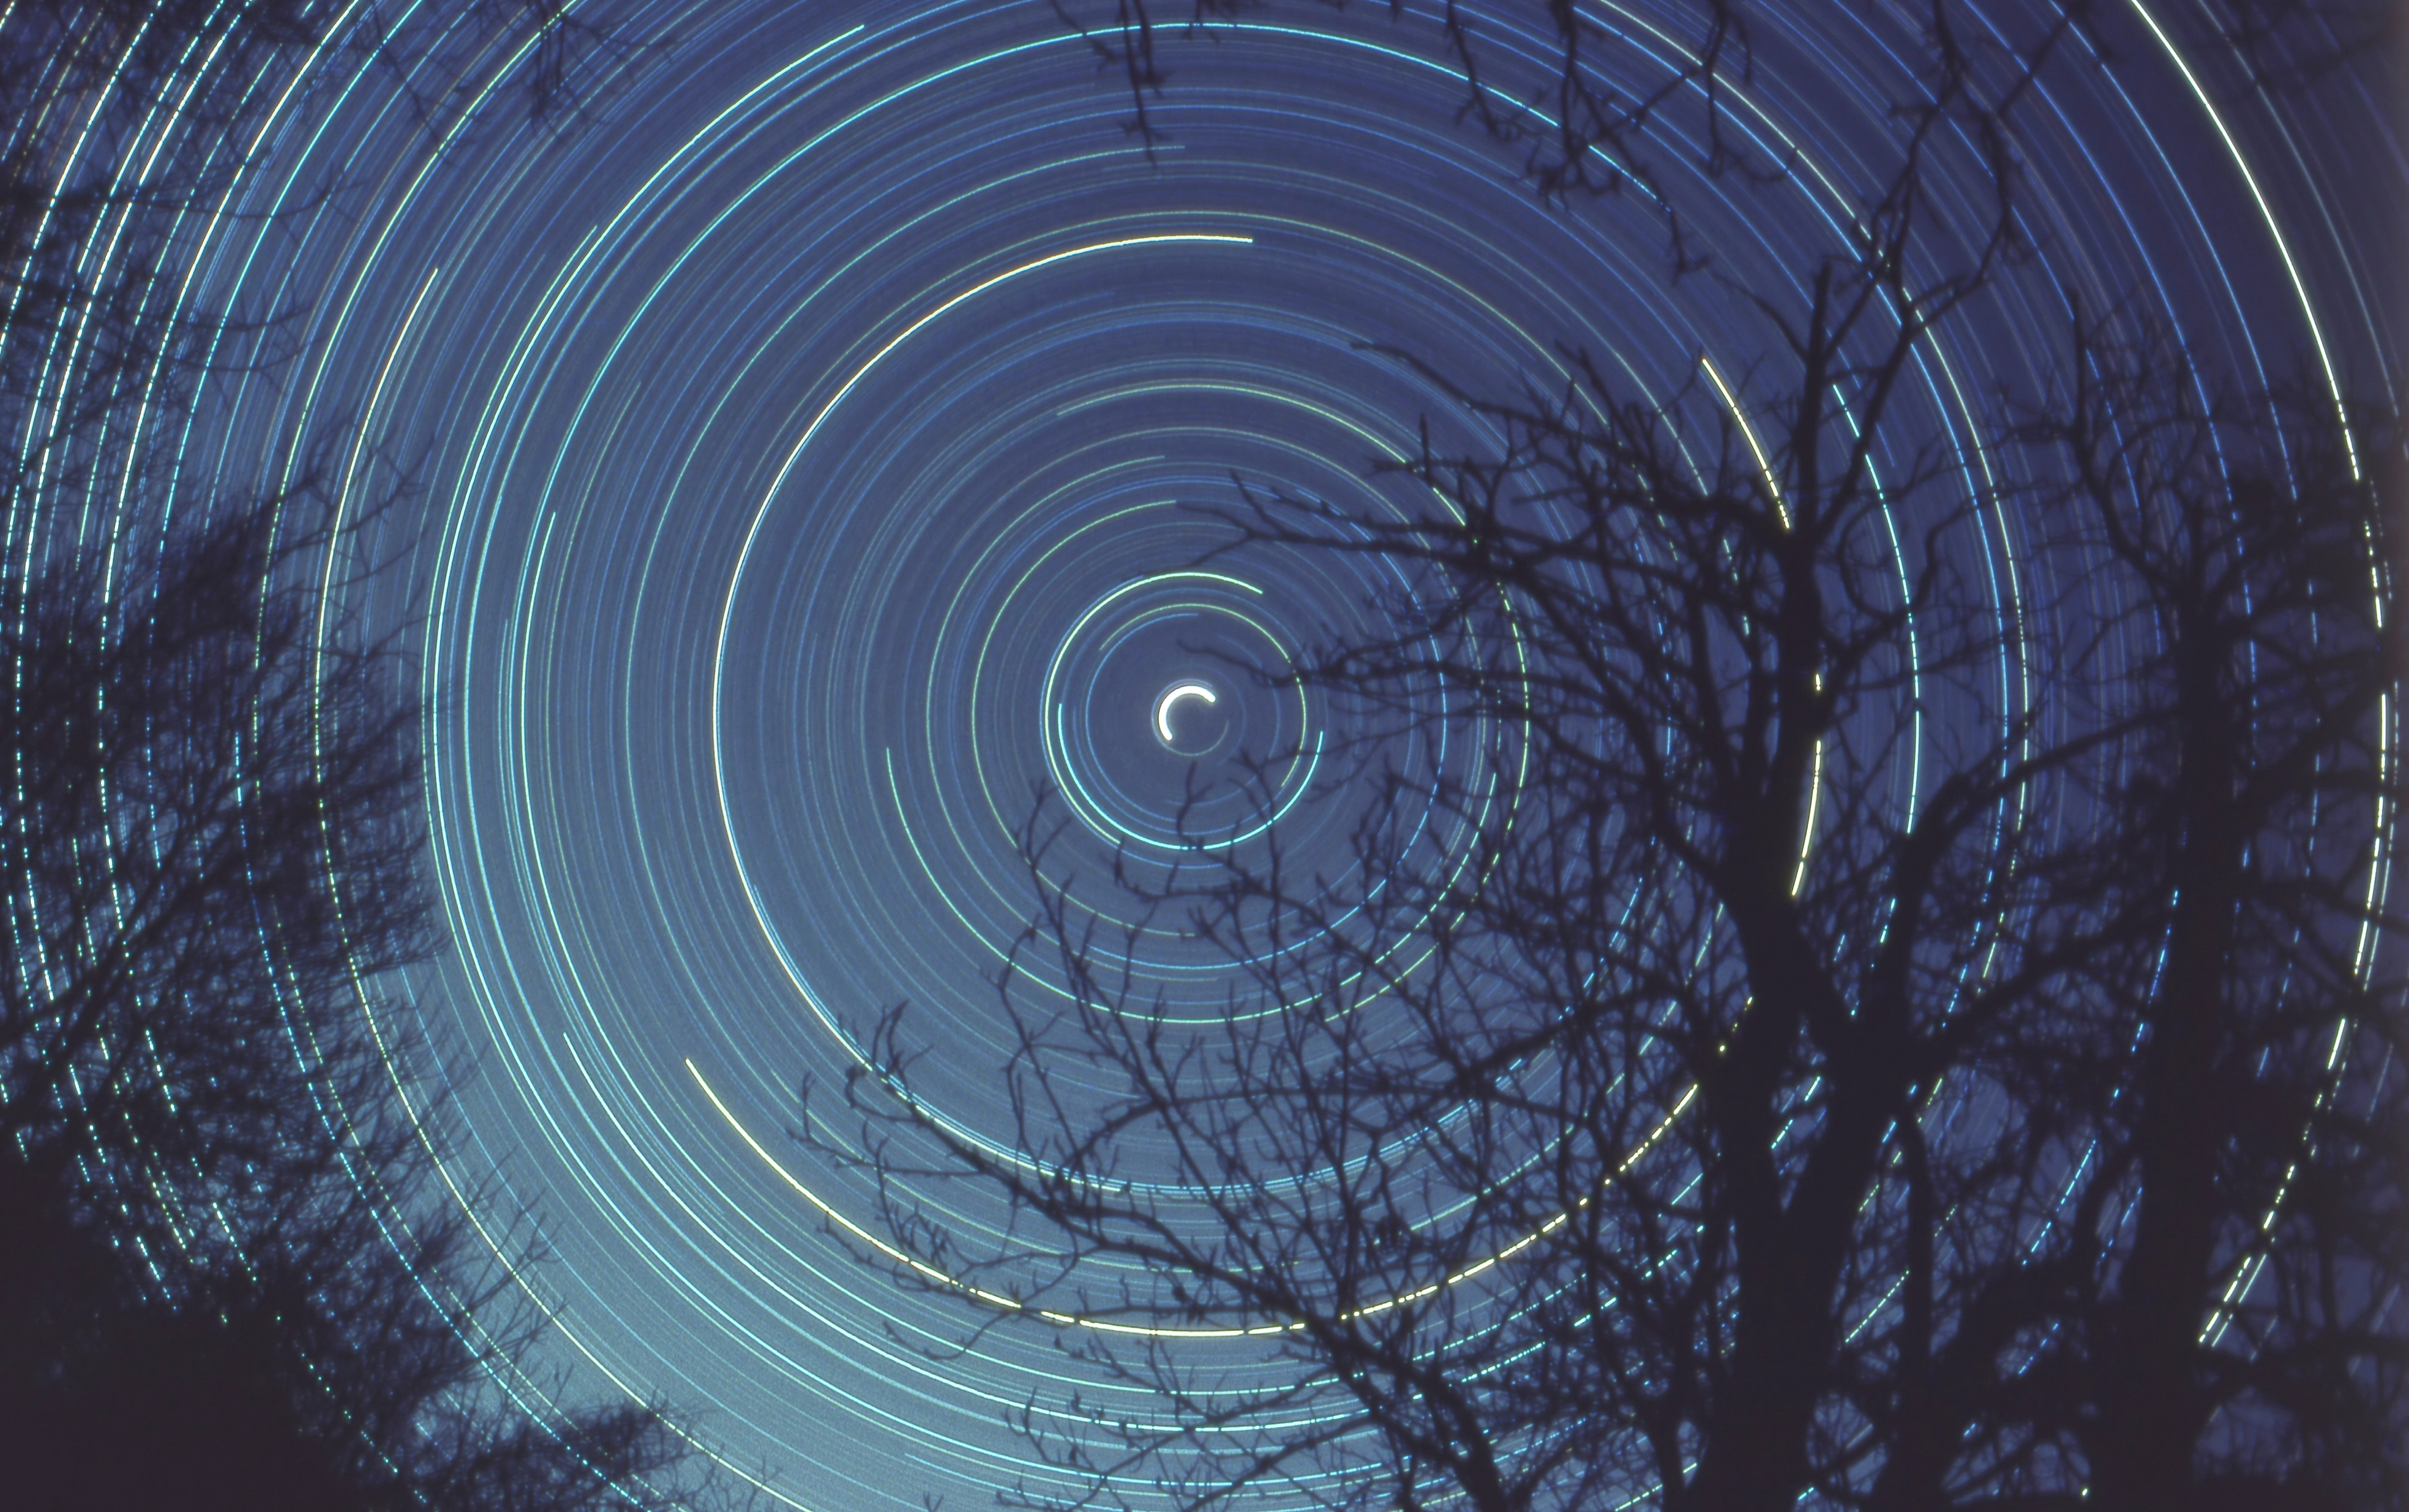

Star trails, First Place

First place in the IAU OAE Astrophotography Contest, category Star trails: Half day exposure to the north star, by Fabrizio Melandri, Italy.

This star trail image shows the apparent movement of the stars in the night sky, which results from the Earth’s rotation around its polar axis. The trees in the foreground serve as an anchor as we turn with the Earth. The bright white semi-circle in the center of the image is the North (Pole) star – Polaris, which is located very close to the North Celestial Pole. One way to imagine that the Earth is at center of hollow crystal sphere, and the stars are embedded on this sphere, as the Earth spins on its axis, an observer on Earth sees the stars rising and setting, following an arc, because the horizon prevents the observer from the full arc for stars that are further away from the Celestial Pole. The North Celestial Pole (and its opposite the South Celestial Pole) is essentially formed by extending the line of the Earth’s axis. Capturing this image requires the photographer to take a long exposure with the camera on a tripod and pointing towards the Pole Star (North Hemisphere). In the Southern Hemisphere there is no star as close as Polaris is to the Celestial Pole, so the position of the South Celestial Pole is found using the South Cross and Pointer Stars (Alpha and Beta Centauri). Although overall the image has a slight blue tint, it does capture the varying colours of stars, it is easy to distinguish between the higher temperature blue stars and the lower temperature of the whitish stars, and even lower temperature reddish stars. The reason for this variation in colour is because higher temperature stars emit more in shorter wavelengths (bluer), compared to lower temperature stars which emit in longer wavelengths (redder).

Credit: Fabrizio Melandri/IAU OAE